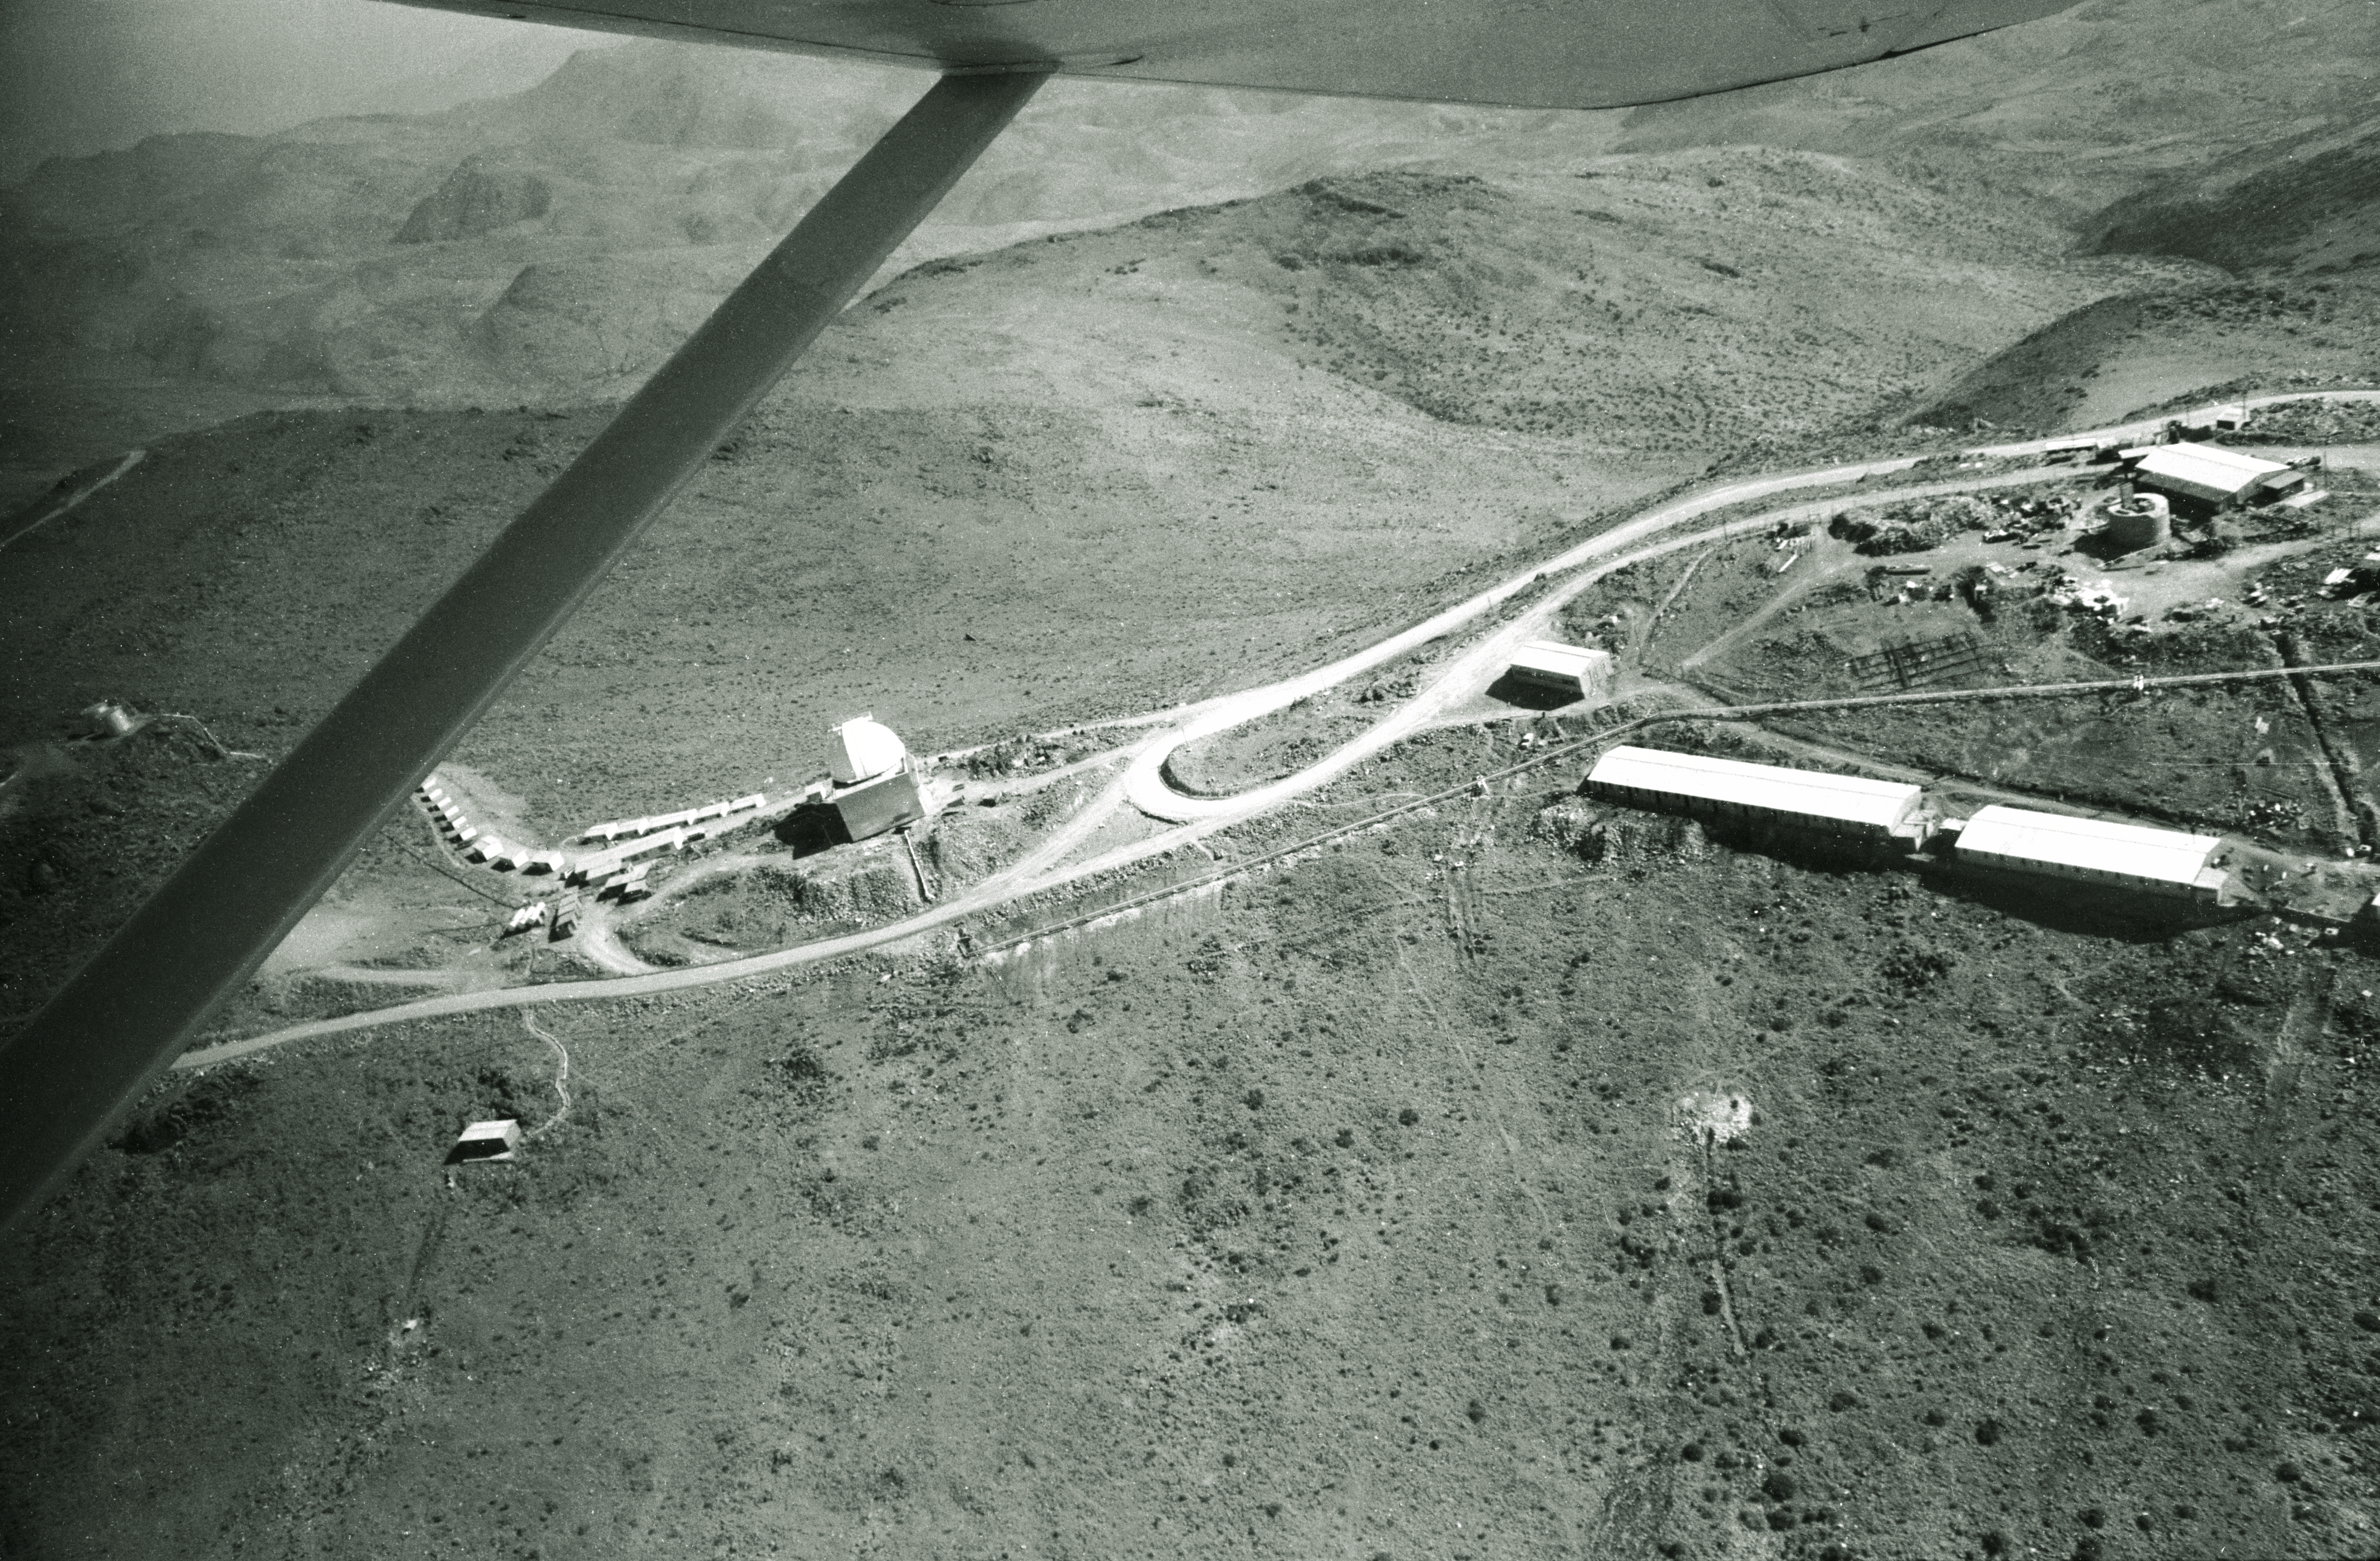

Aerial view of La Silla

Aerial View of La Silla. The middle section of the mountain, 1968.

Credit: ESO/R. Villena